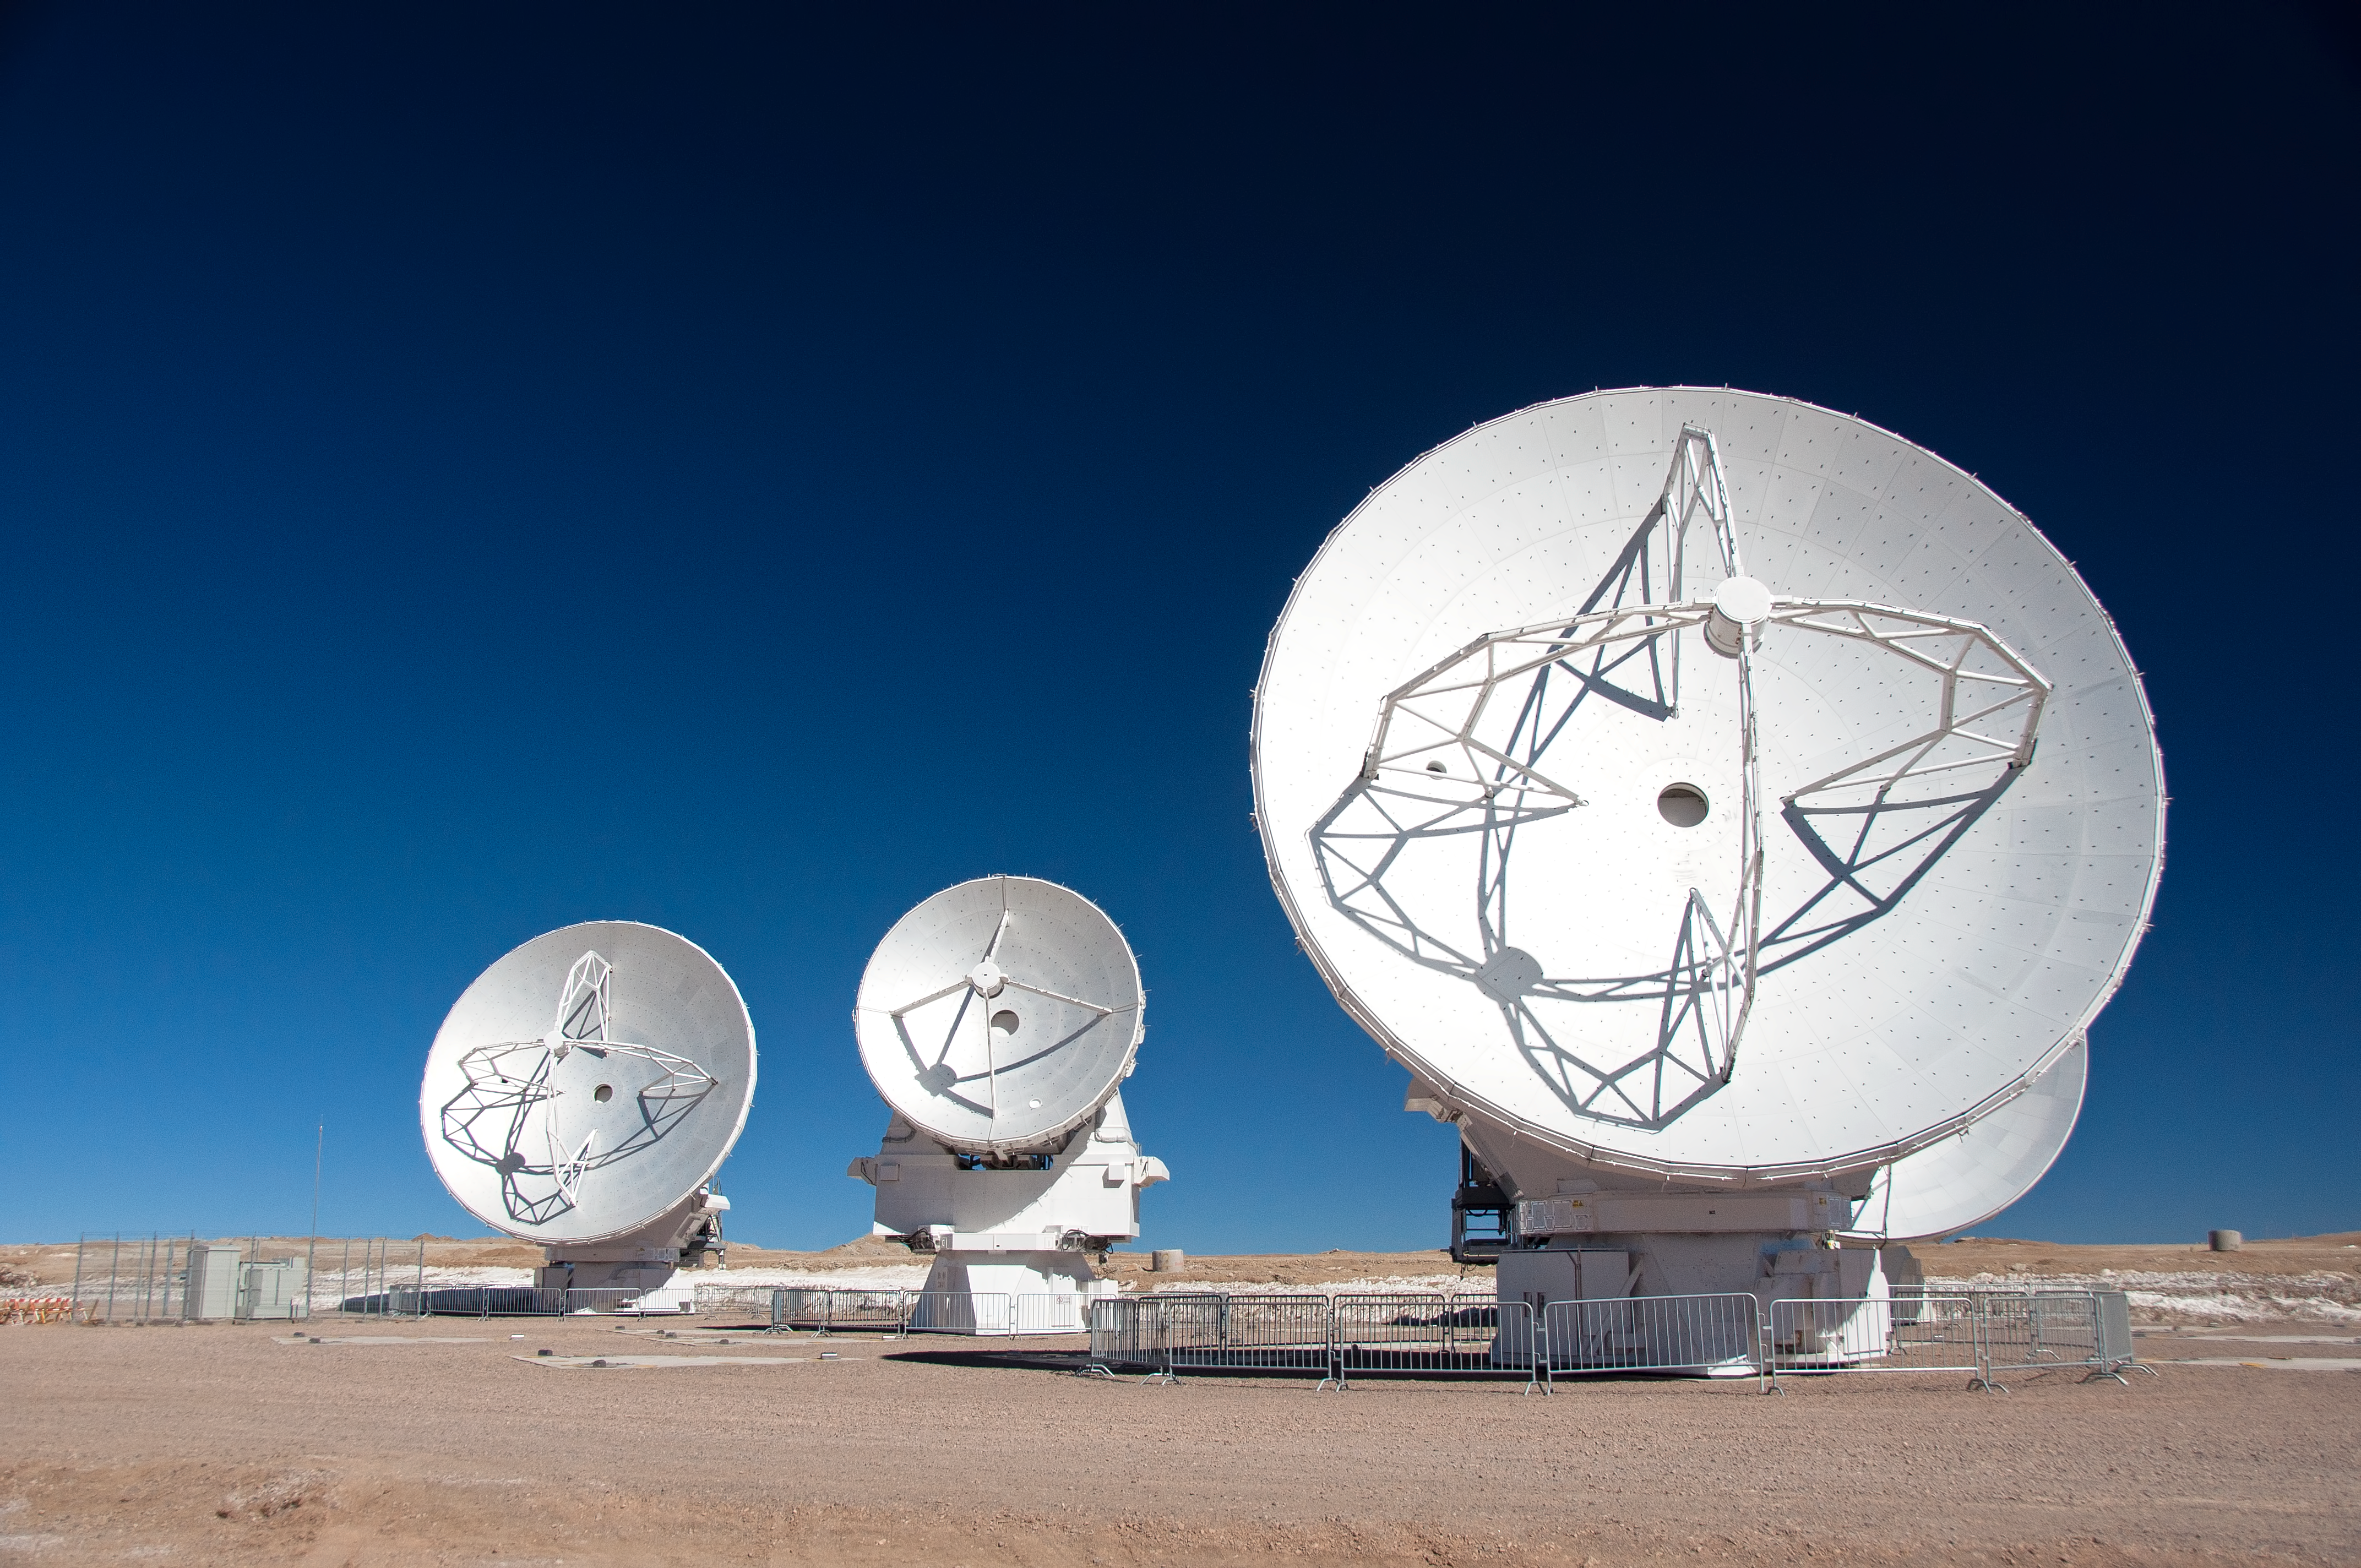

First 7-metre ALMA antenna arrives at Chajnantor

This image was taken on 28 August 2011. I shows the first 7-m antenna to the AOS (which arrived on 24 August 2011).

For more information, see http://www.eso.org/public/images/potw1135a/

Credit: ALMA (ESO/NAOJ/NRAO), W. Garnier (ALMA)